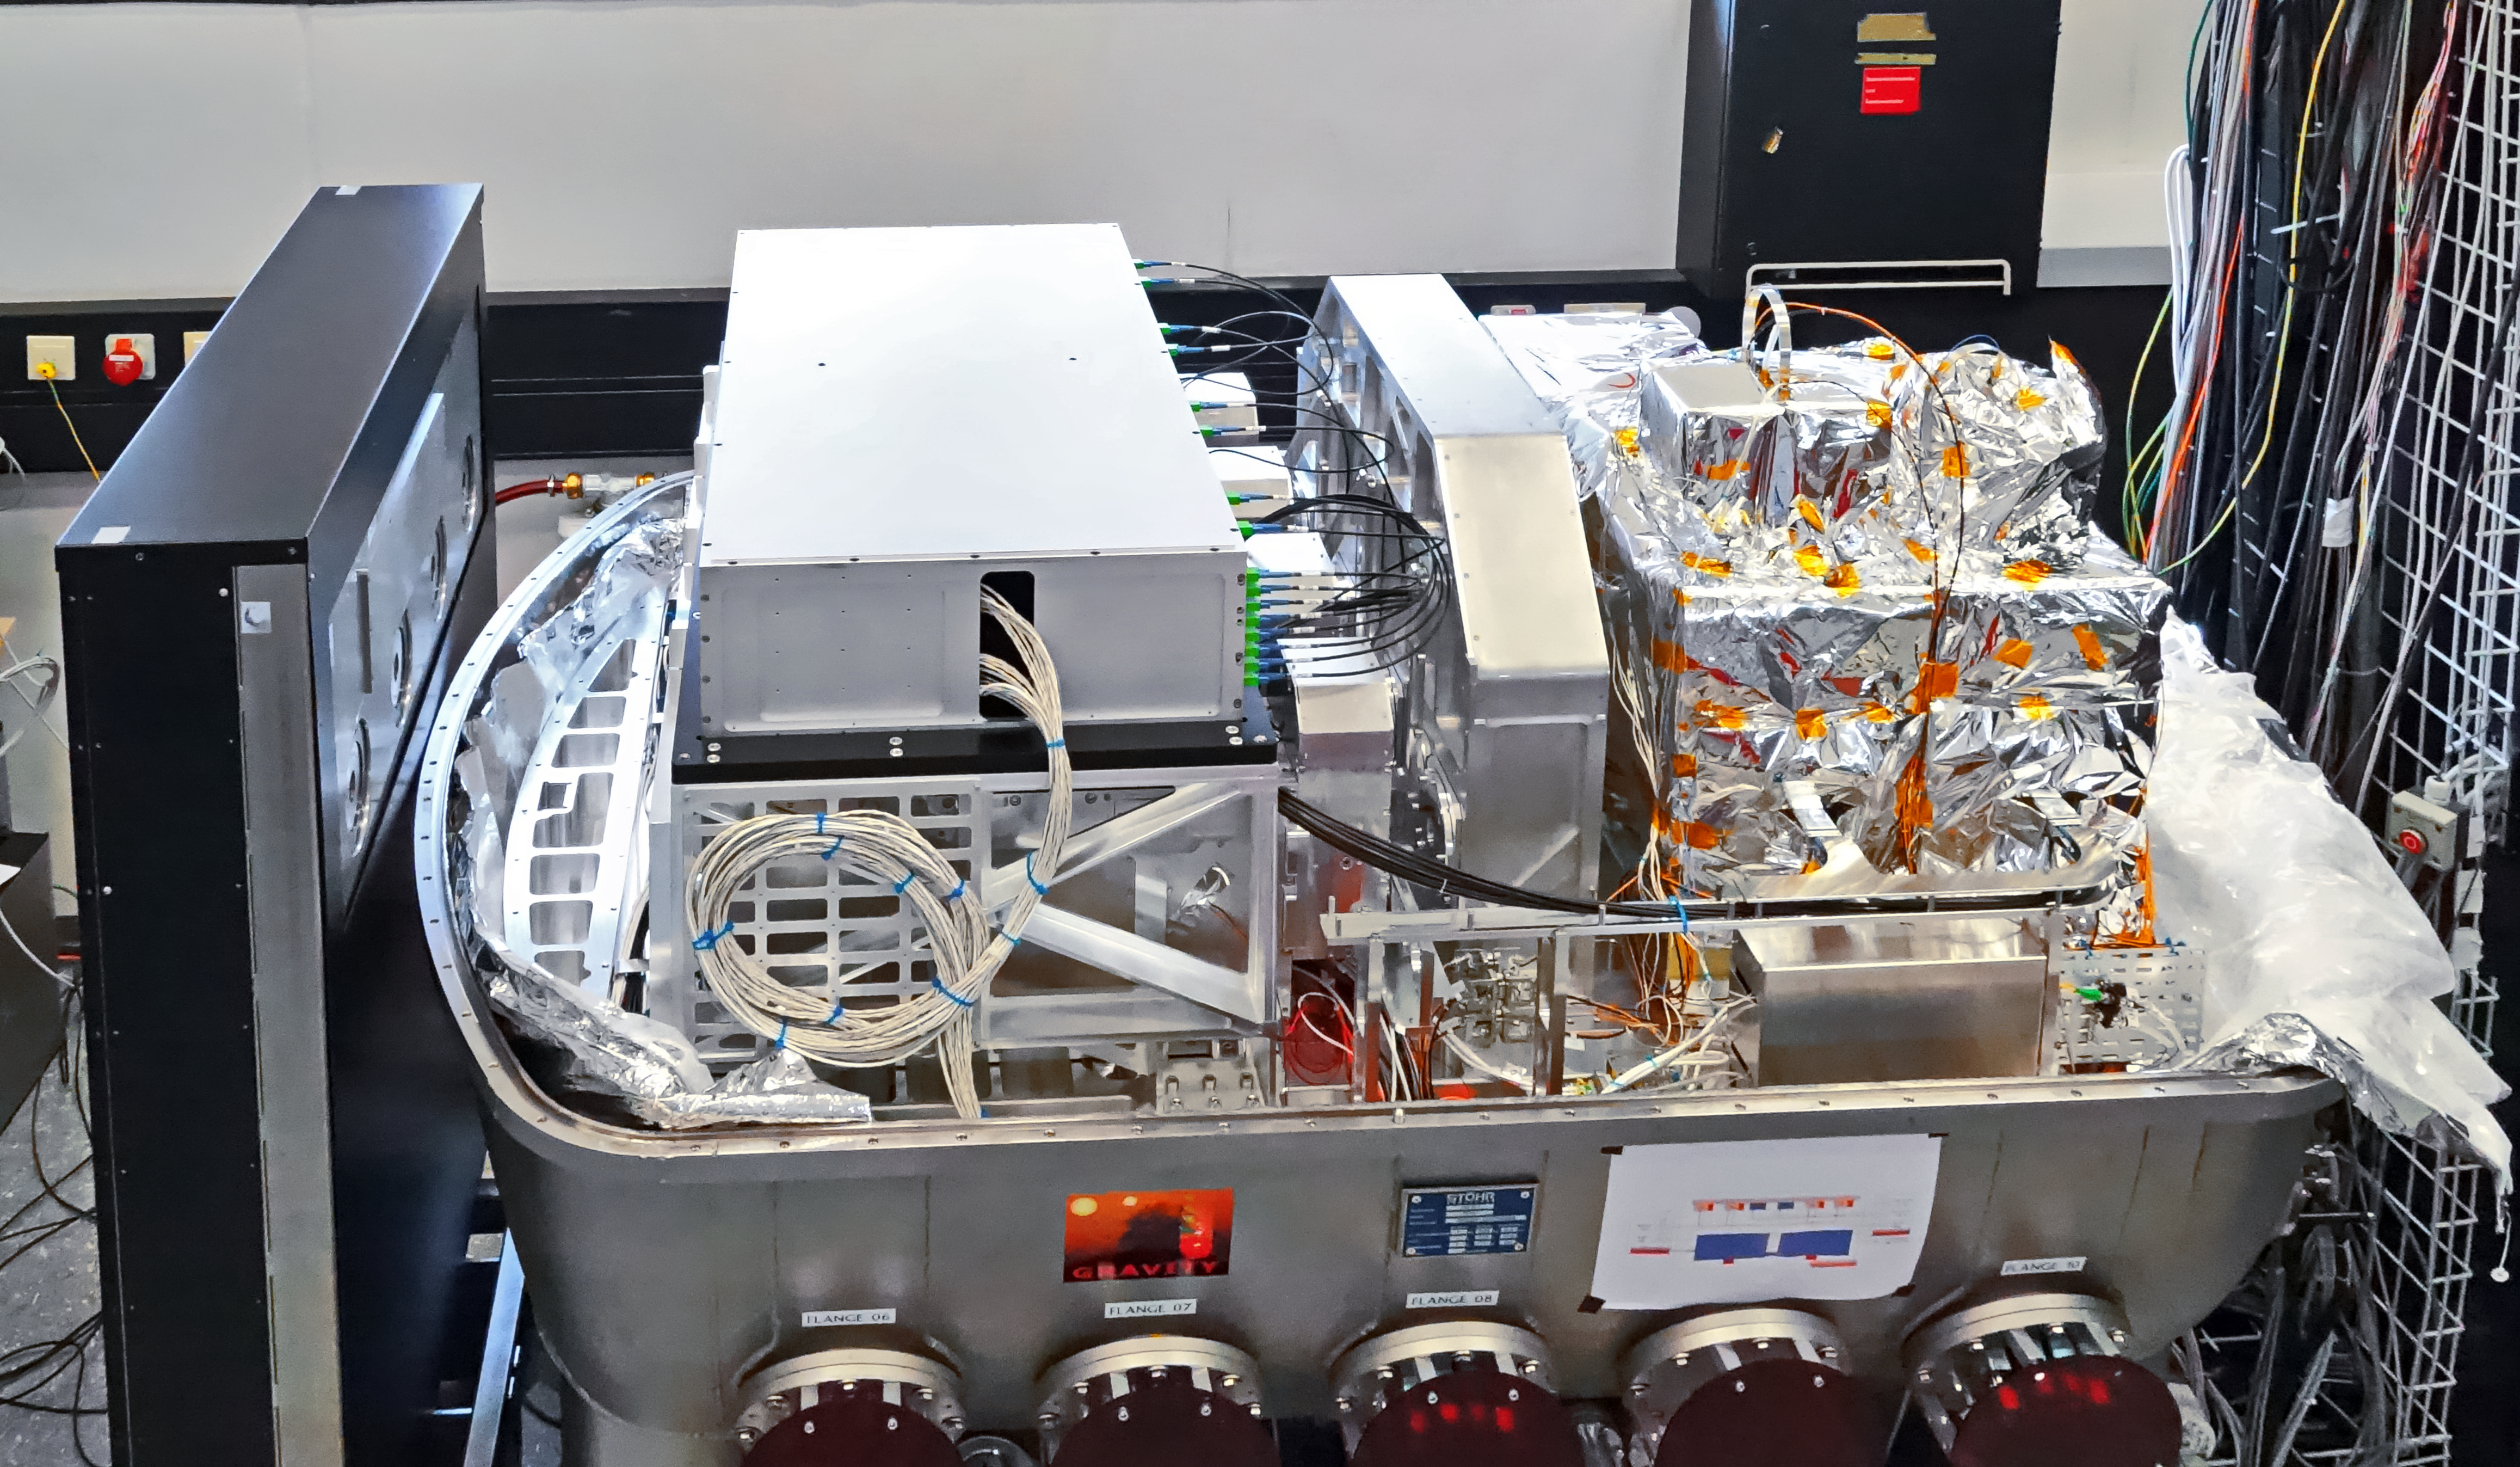

GRAVITY — future probe of black holes

Zooming in on black holes is the main mission for the newly installed instrument GRAVITY at ESO’s Very Large Telescope in Chile. During its first observations, GRAVITY successfully combined starlight using all four Auxiliary Telescopes.

Credit: ESO/GRAVITY consortium